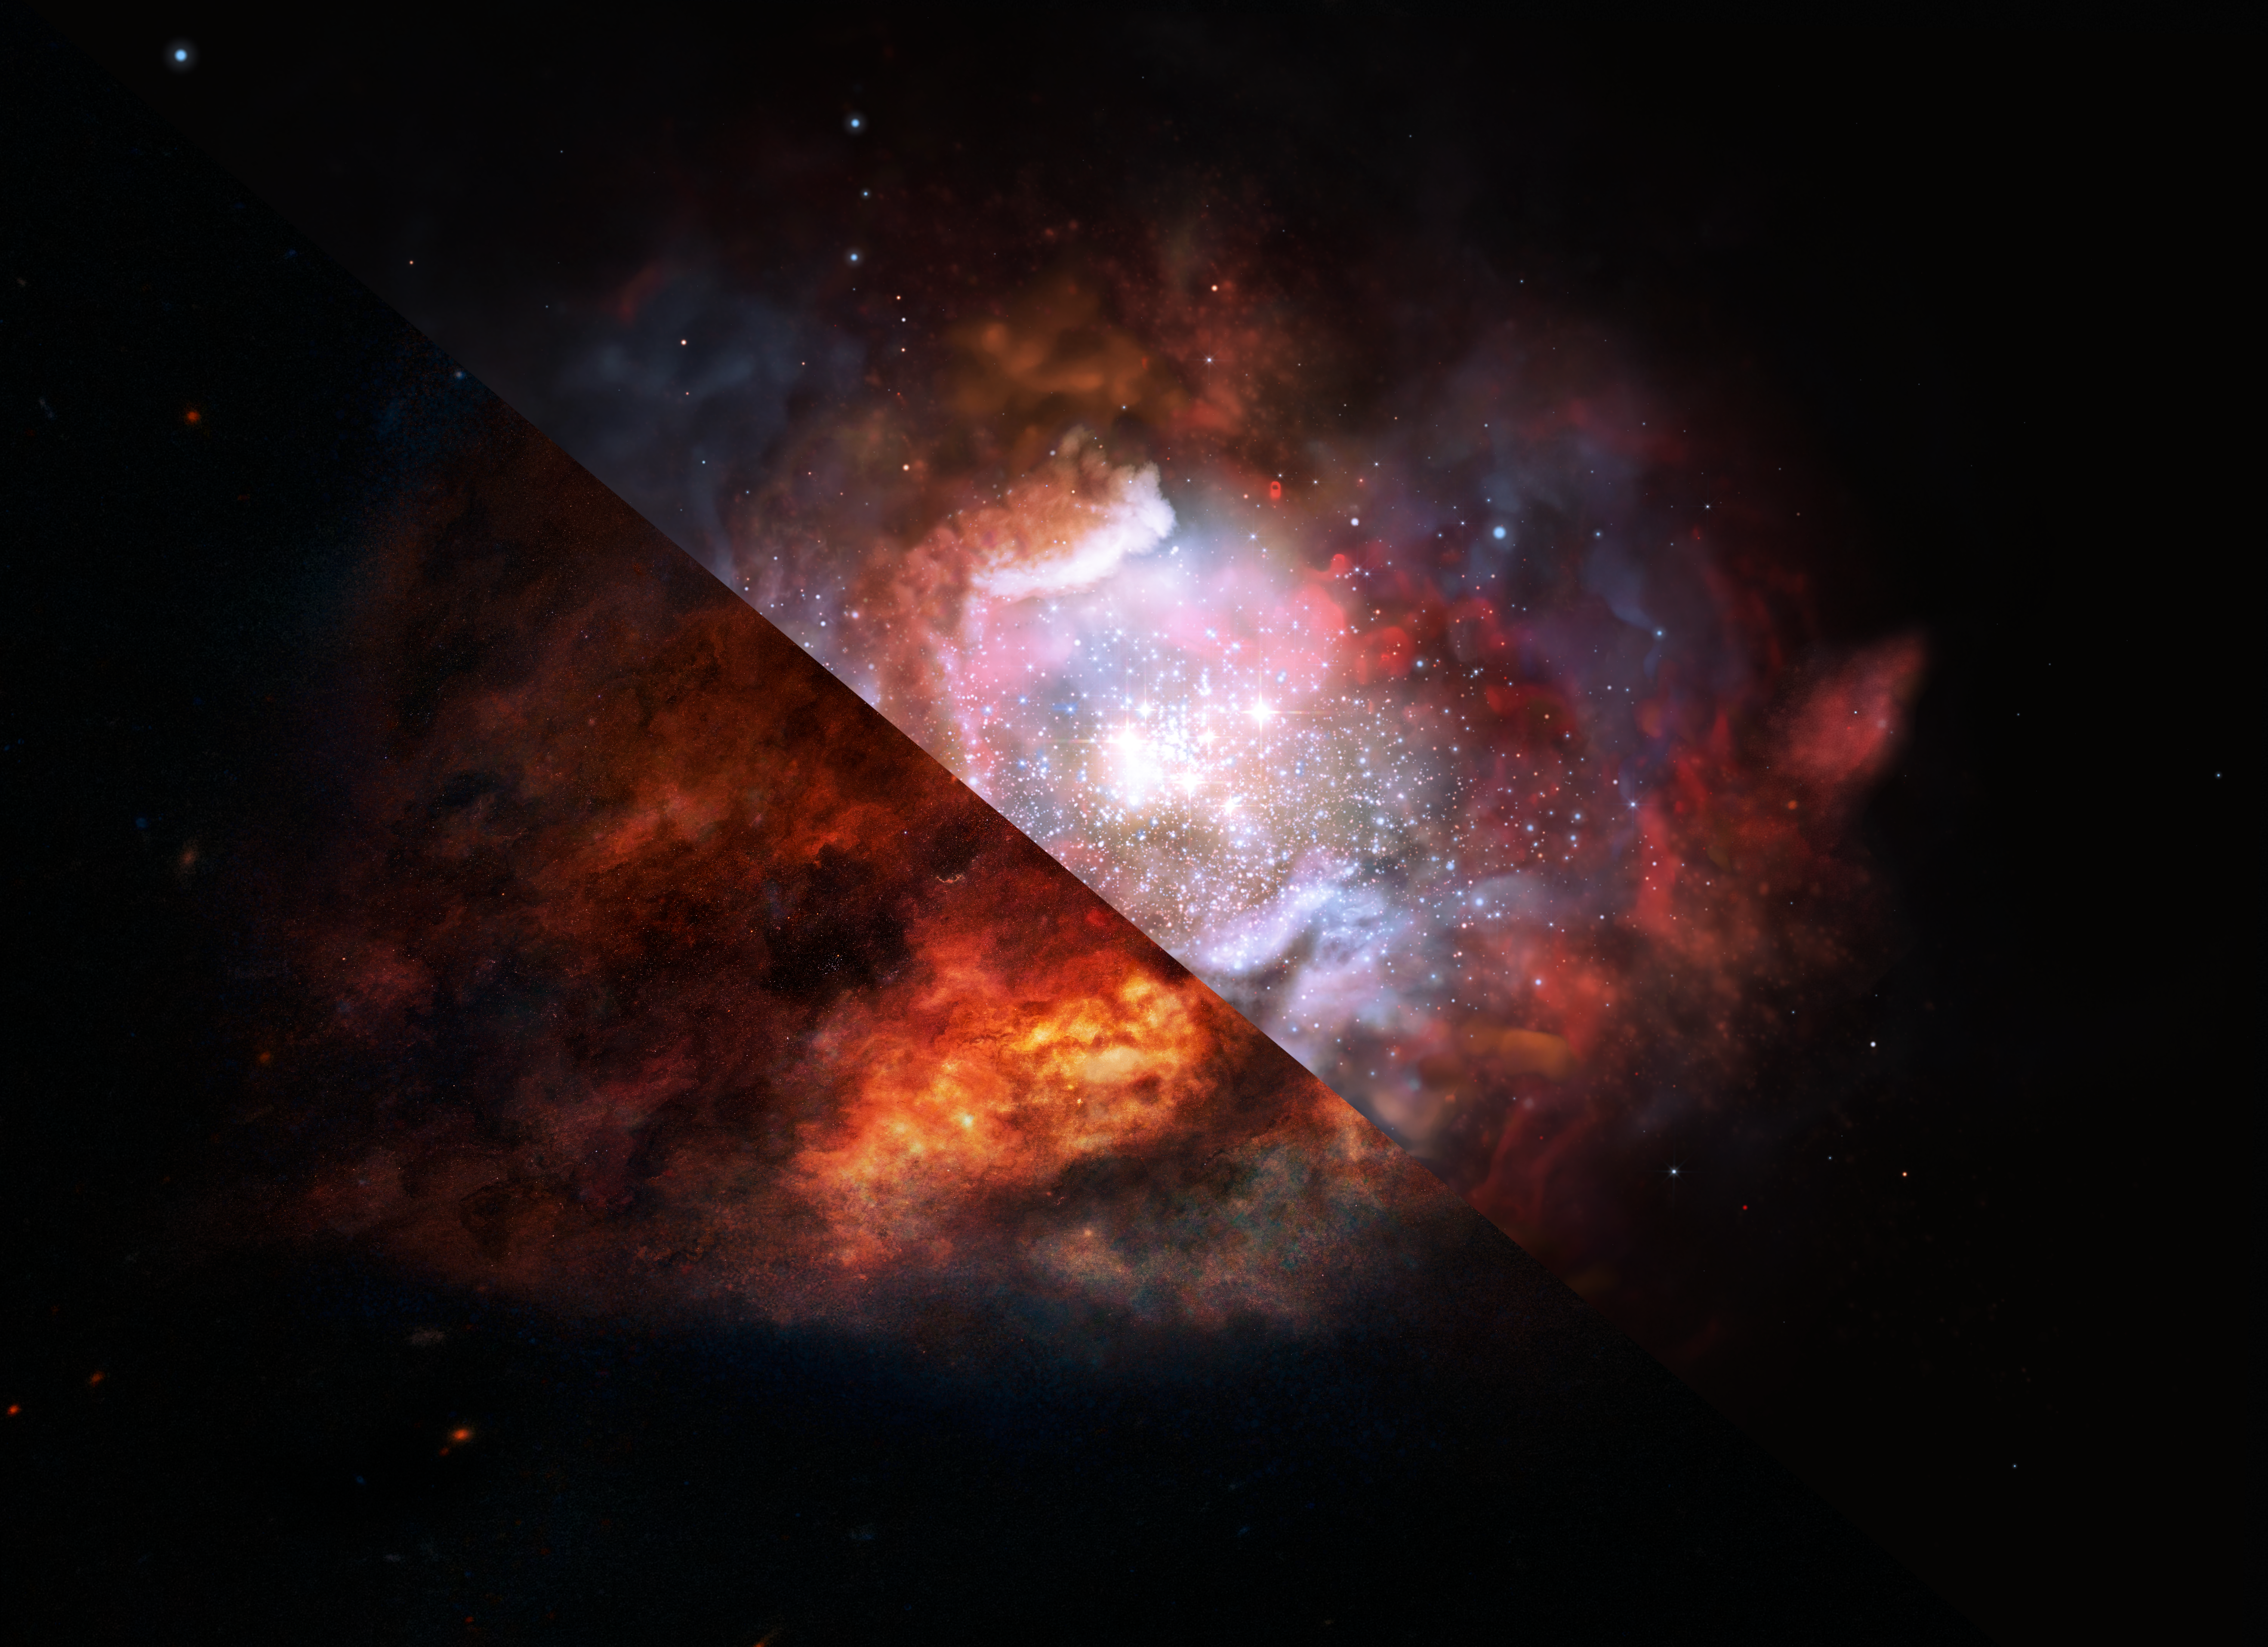

Artist’s impression of a dusty starburst galaxy

This artist’s impression shows a dusty galaxy in the distant Universe that is forming stars at a rate much higher than in our Milky Way. New ALMA observations have allowed scientists to lift the veil of dust and see what was previously inaccessible — that such starburst galaxies have an excess of massive stars as compared to more peaceful galaxies.

Credit: ESO/M. Kornmesser